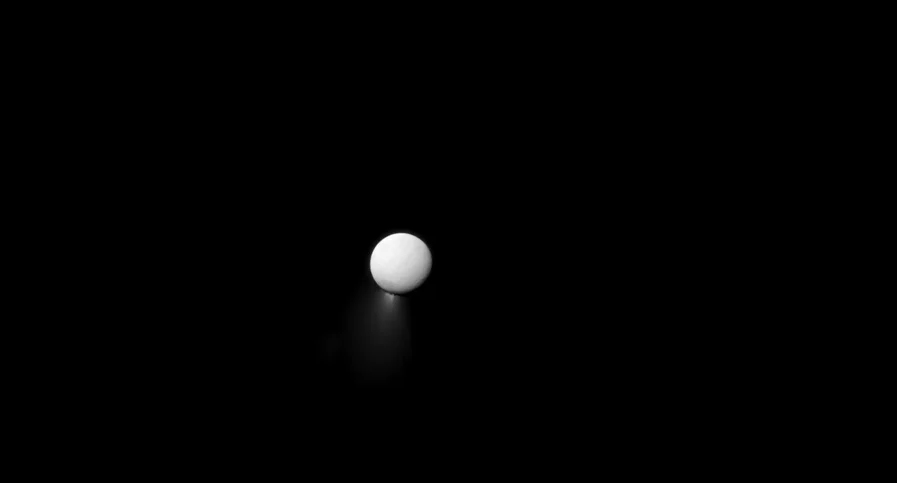

Animation of Icy Jets on Saturn’s Moon Enceladus

Zoom past Saturn to its geyser moon, Enceladus. Find out more how radar astronomy is revealing its secrets: https://public.nrao.edu/explore/milky-way-explorer/.

Credit: Alexandra Angelich (NRAO/AUI/NSF); NASA/JPL-Caltech/Space Science Institute; Steve Albers/NOAA. Music: Mark Mercury.